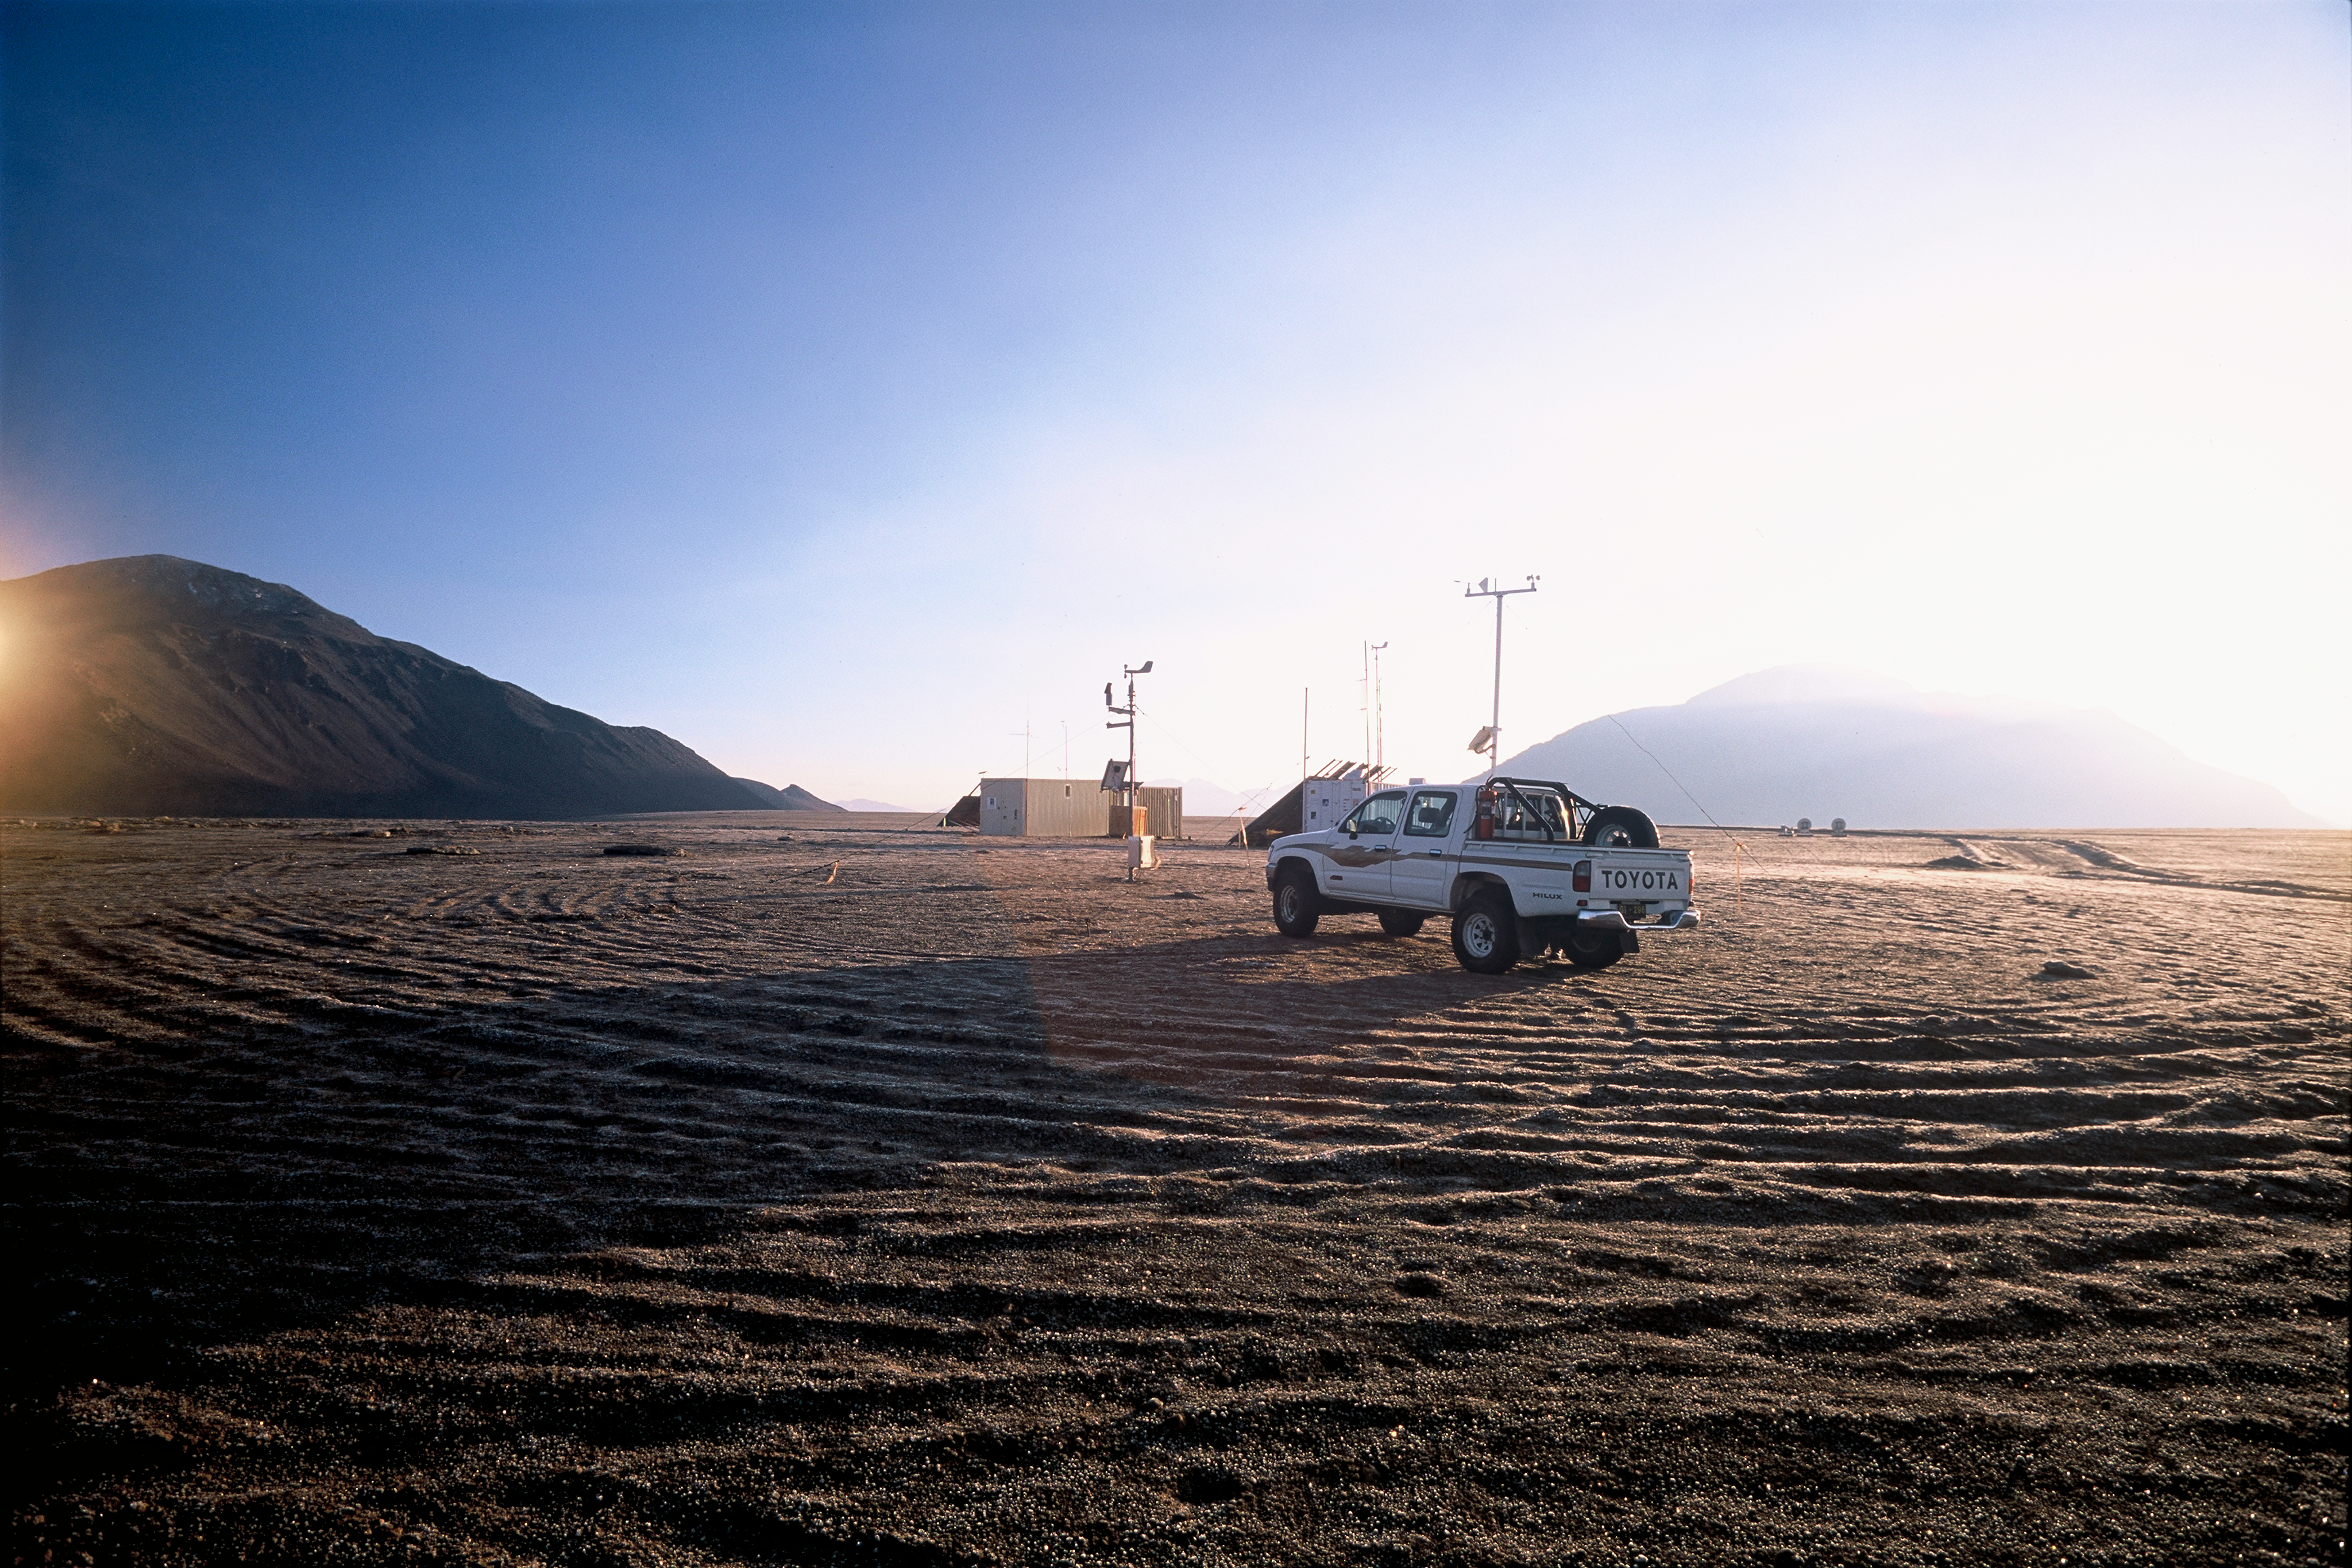

ESO-NRAO site testing

Service vehicle and containers at the ESO - NRAO Testing Area. Image taken in March 2002.

Credit: ALMA (ESO/NAOJ/NRAO)/H. Heyer (ESO)